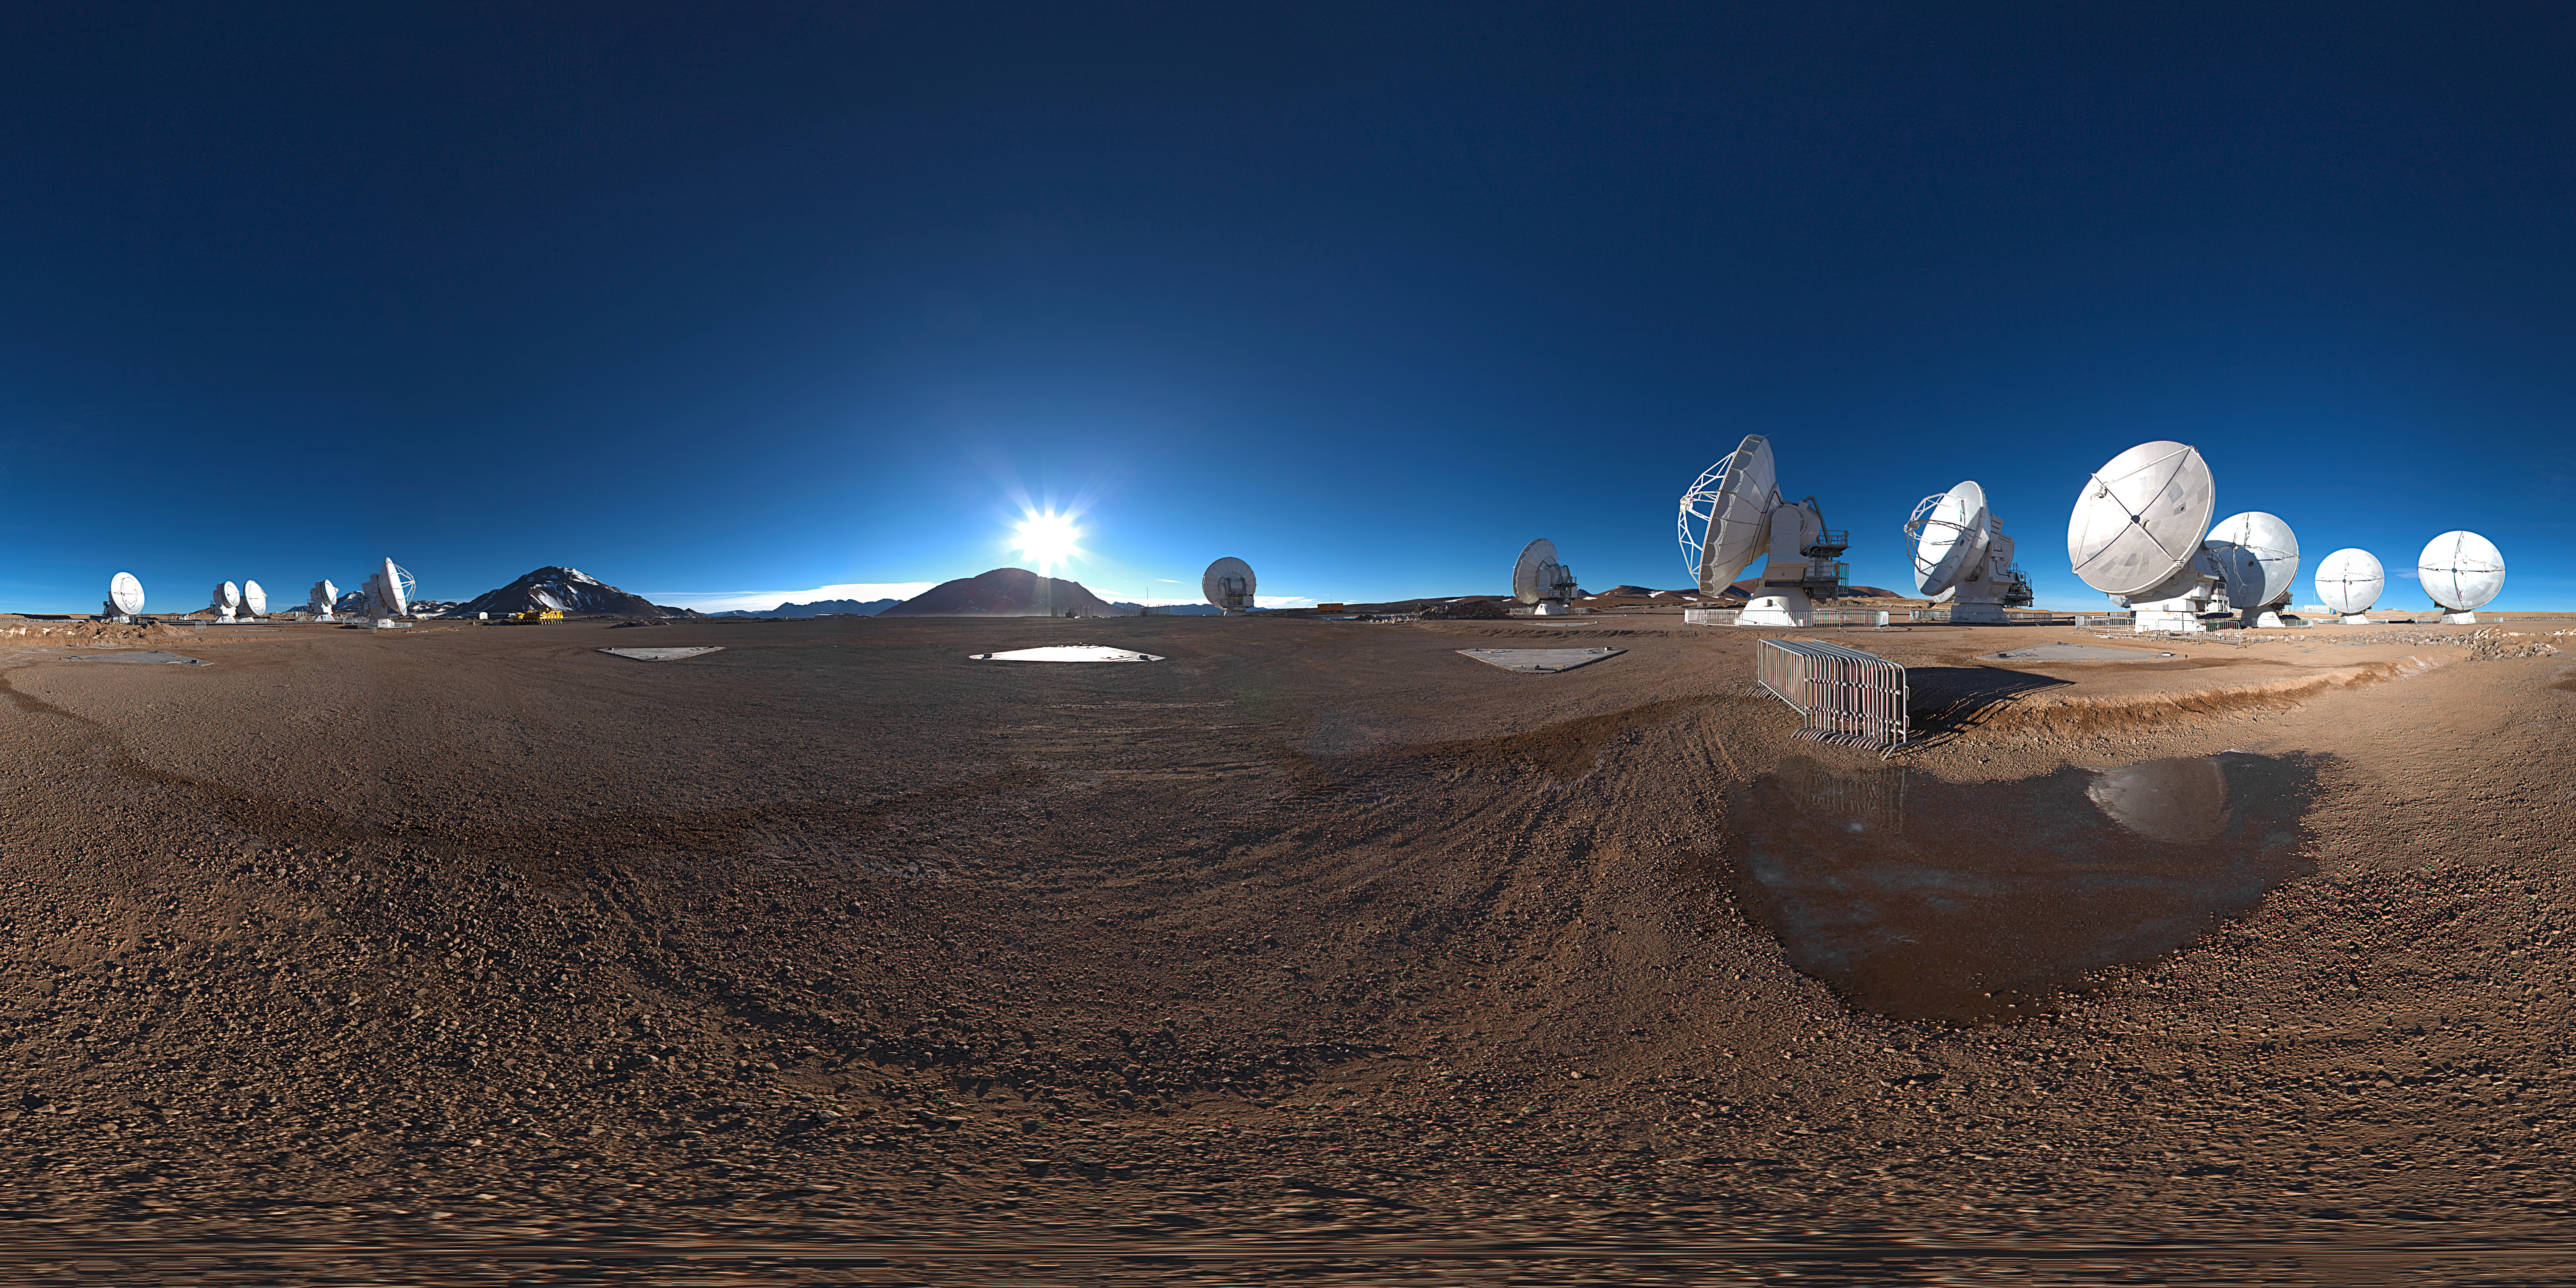

Atacama Compact Array

360 degree panorama showing the centre of ALMA with the Atacama Compact Array.

Credit: ESO